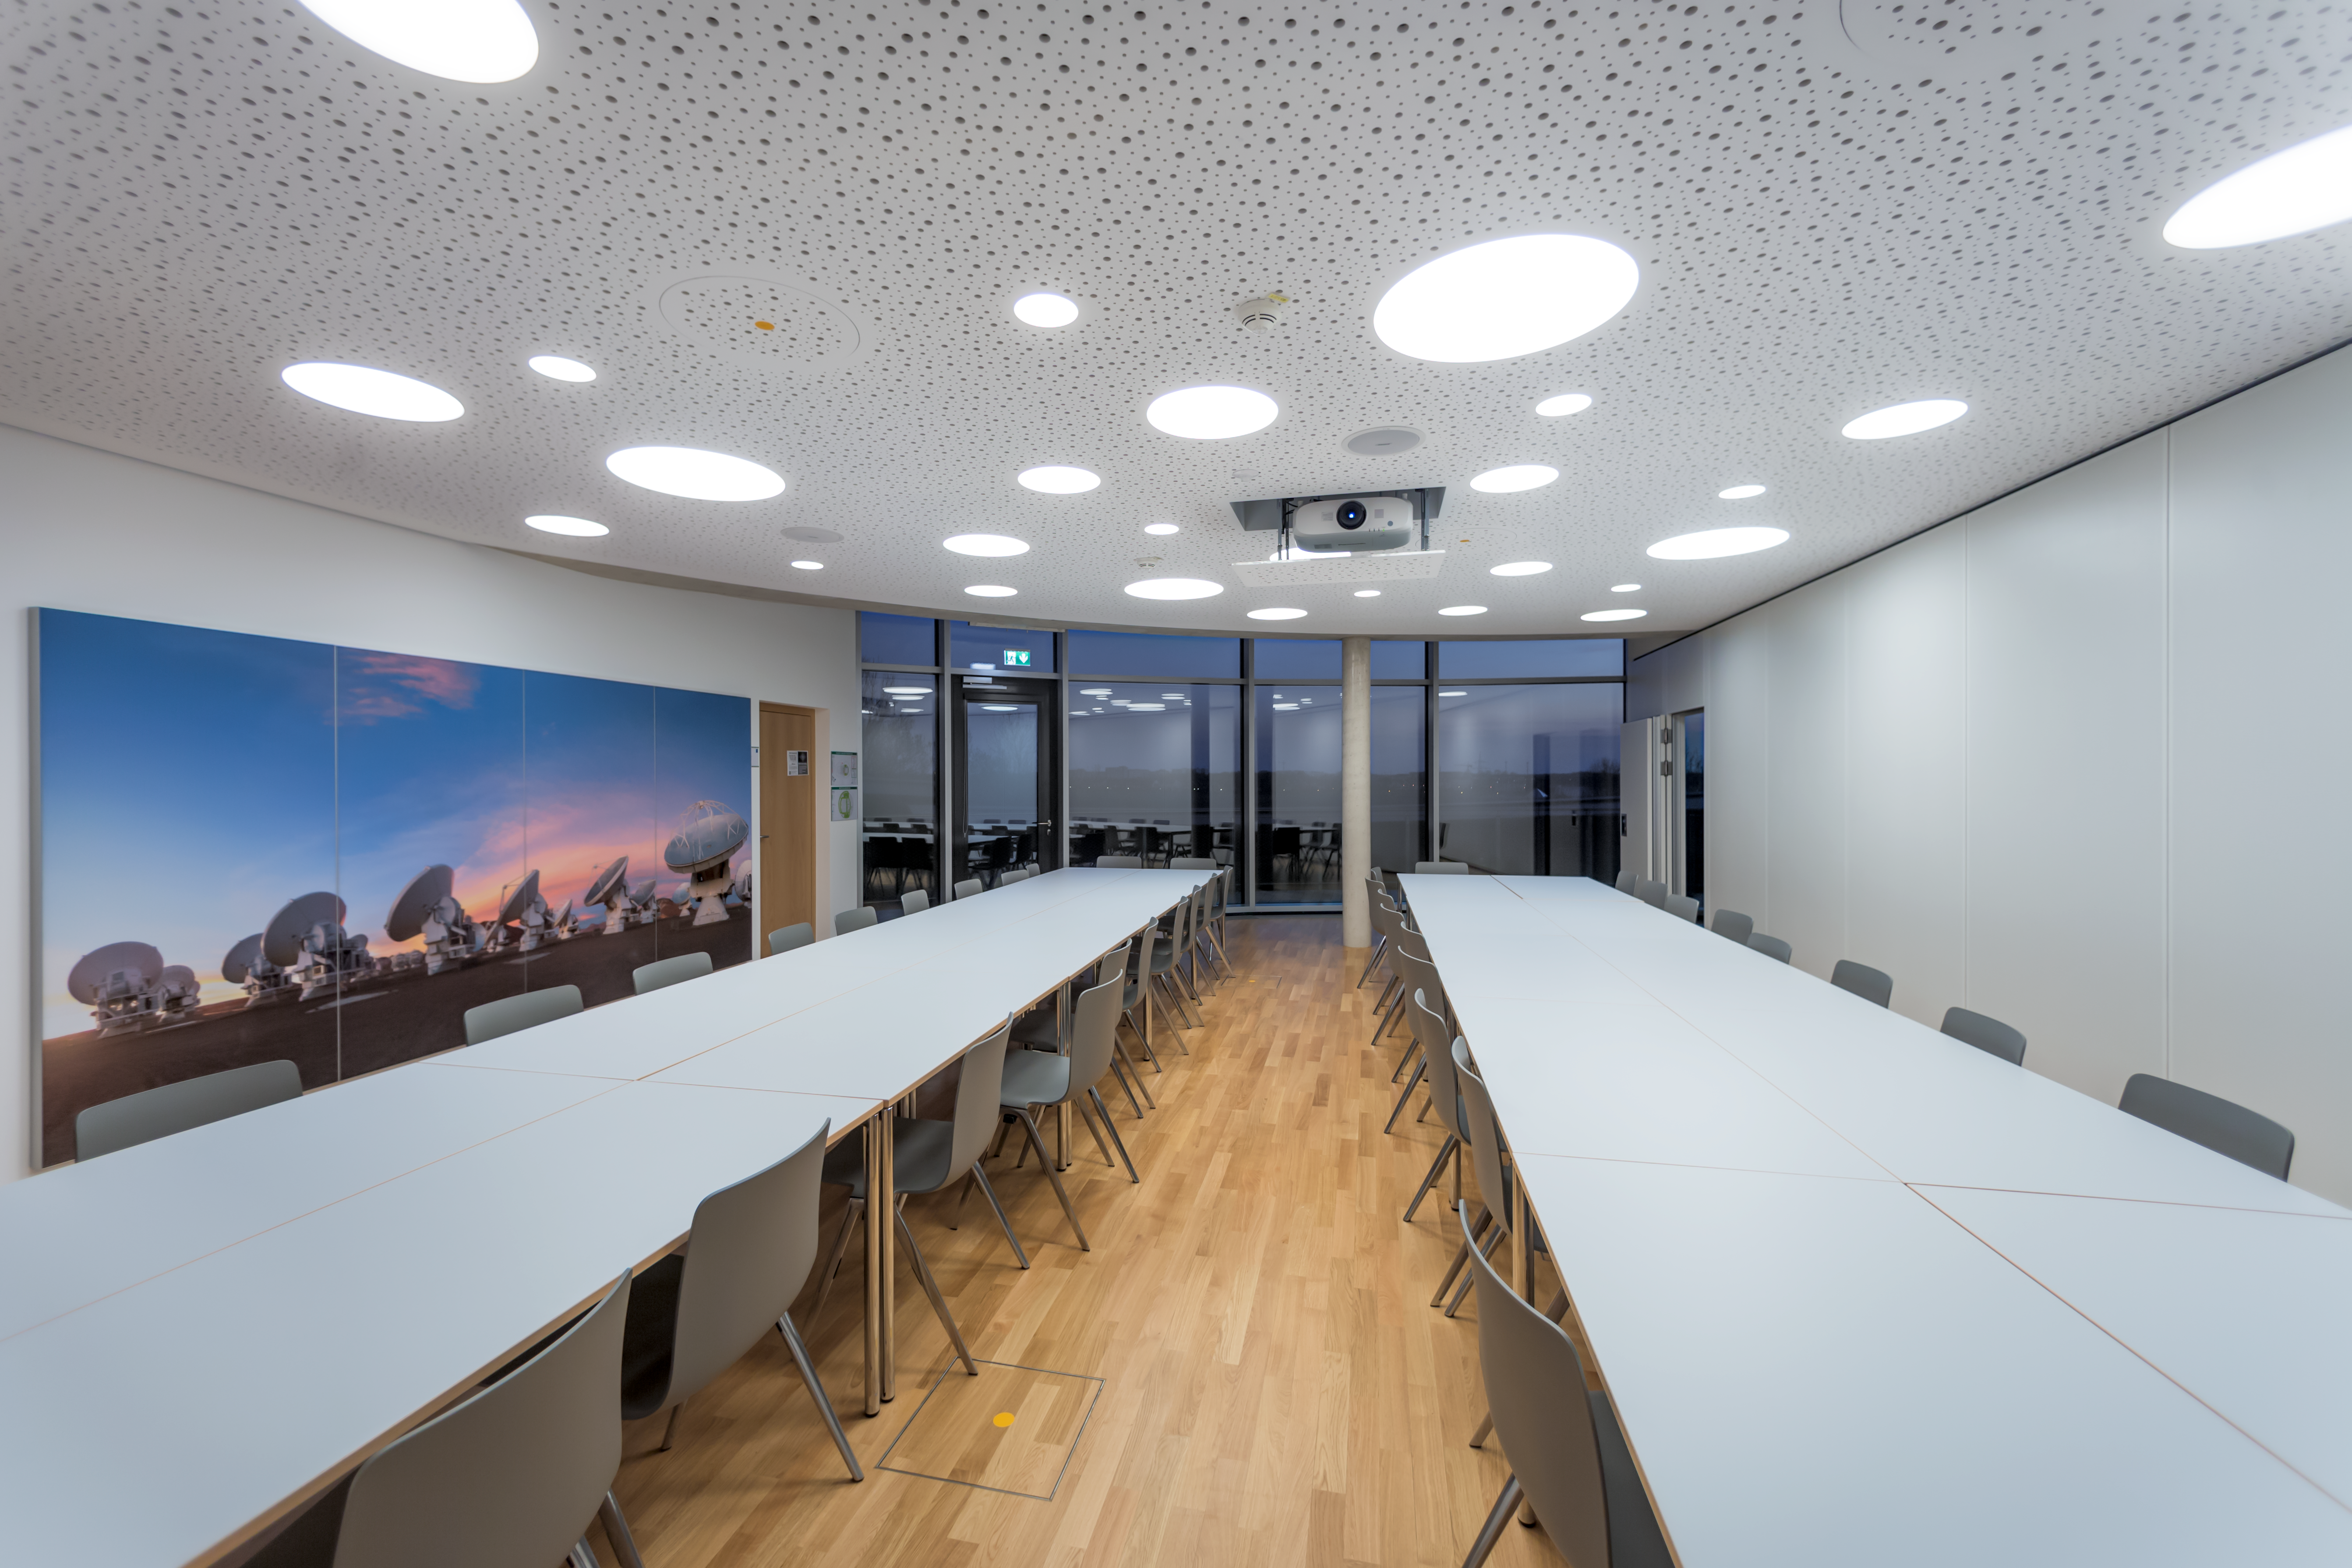

Supernova's Seminar Room

The ESO Supernova Visitor Centre & Planetarium's Seminar Room is shown in this image. With a rooftop location atop the Supernova, the Seminar Room is a perfect venue for business meetings, workshops, conferences, press events, seminars, etc. As seen in this image, the room can be split in half to form two smaller rooms: Sagittarius and Scorpius.

Credit: ESO/P. Horálek